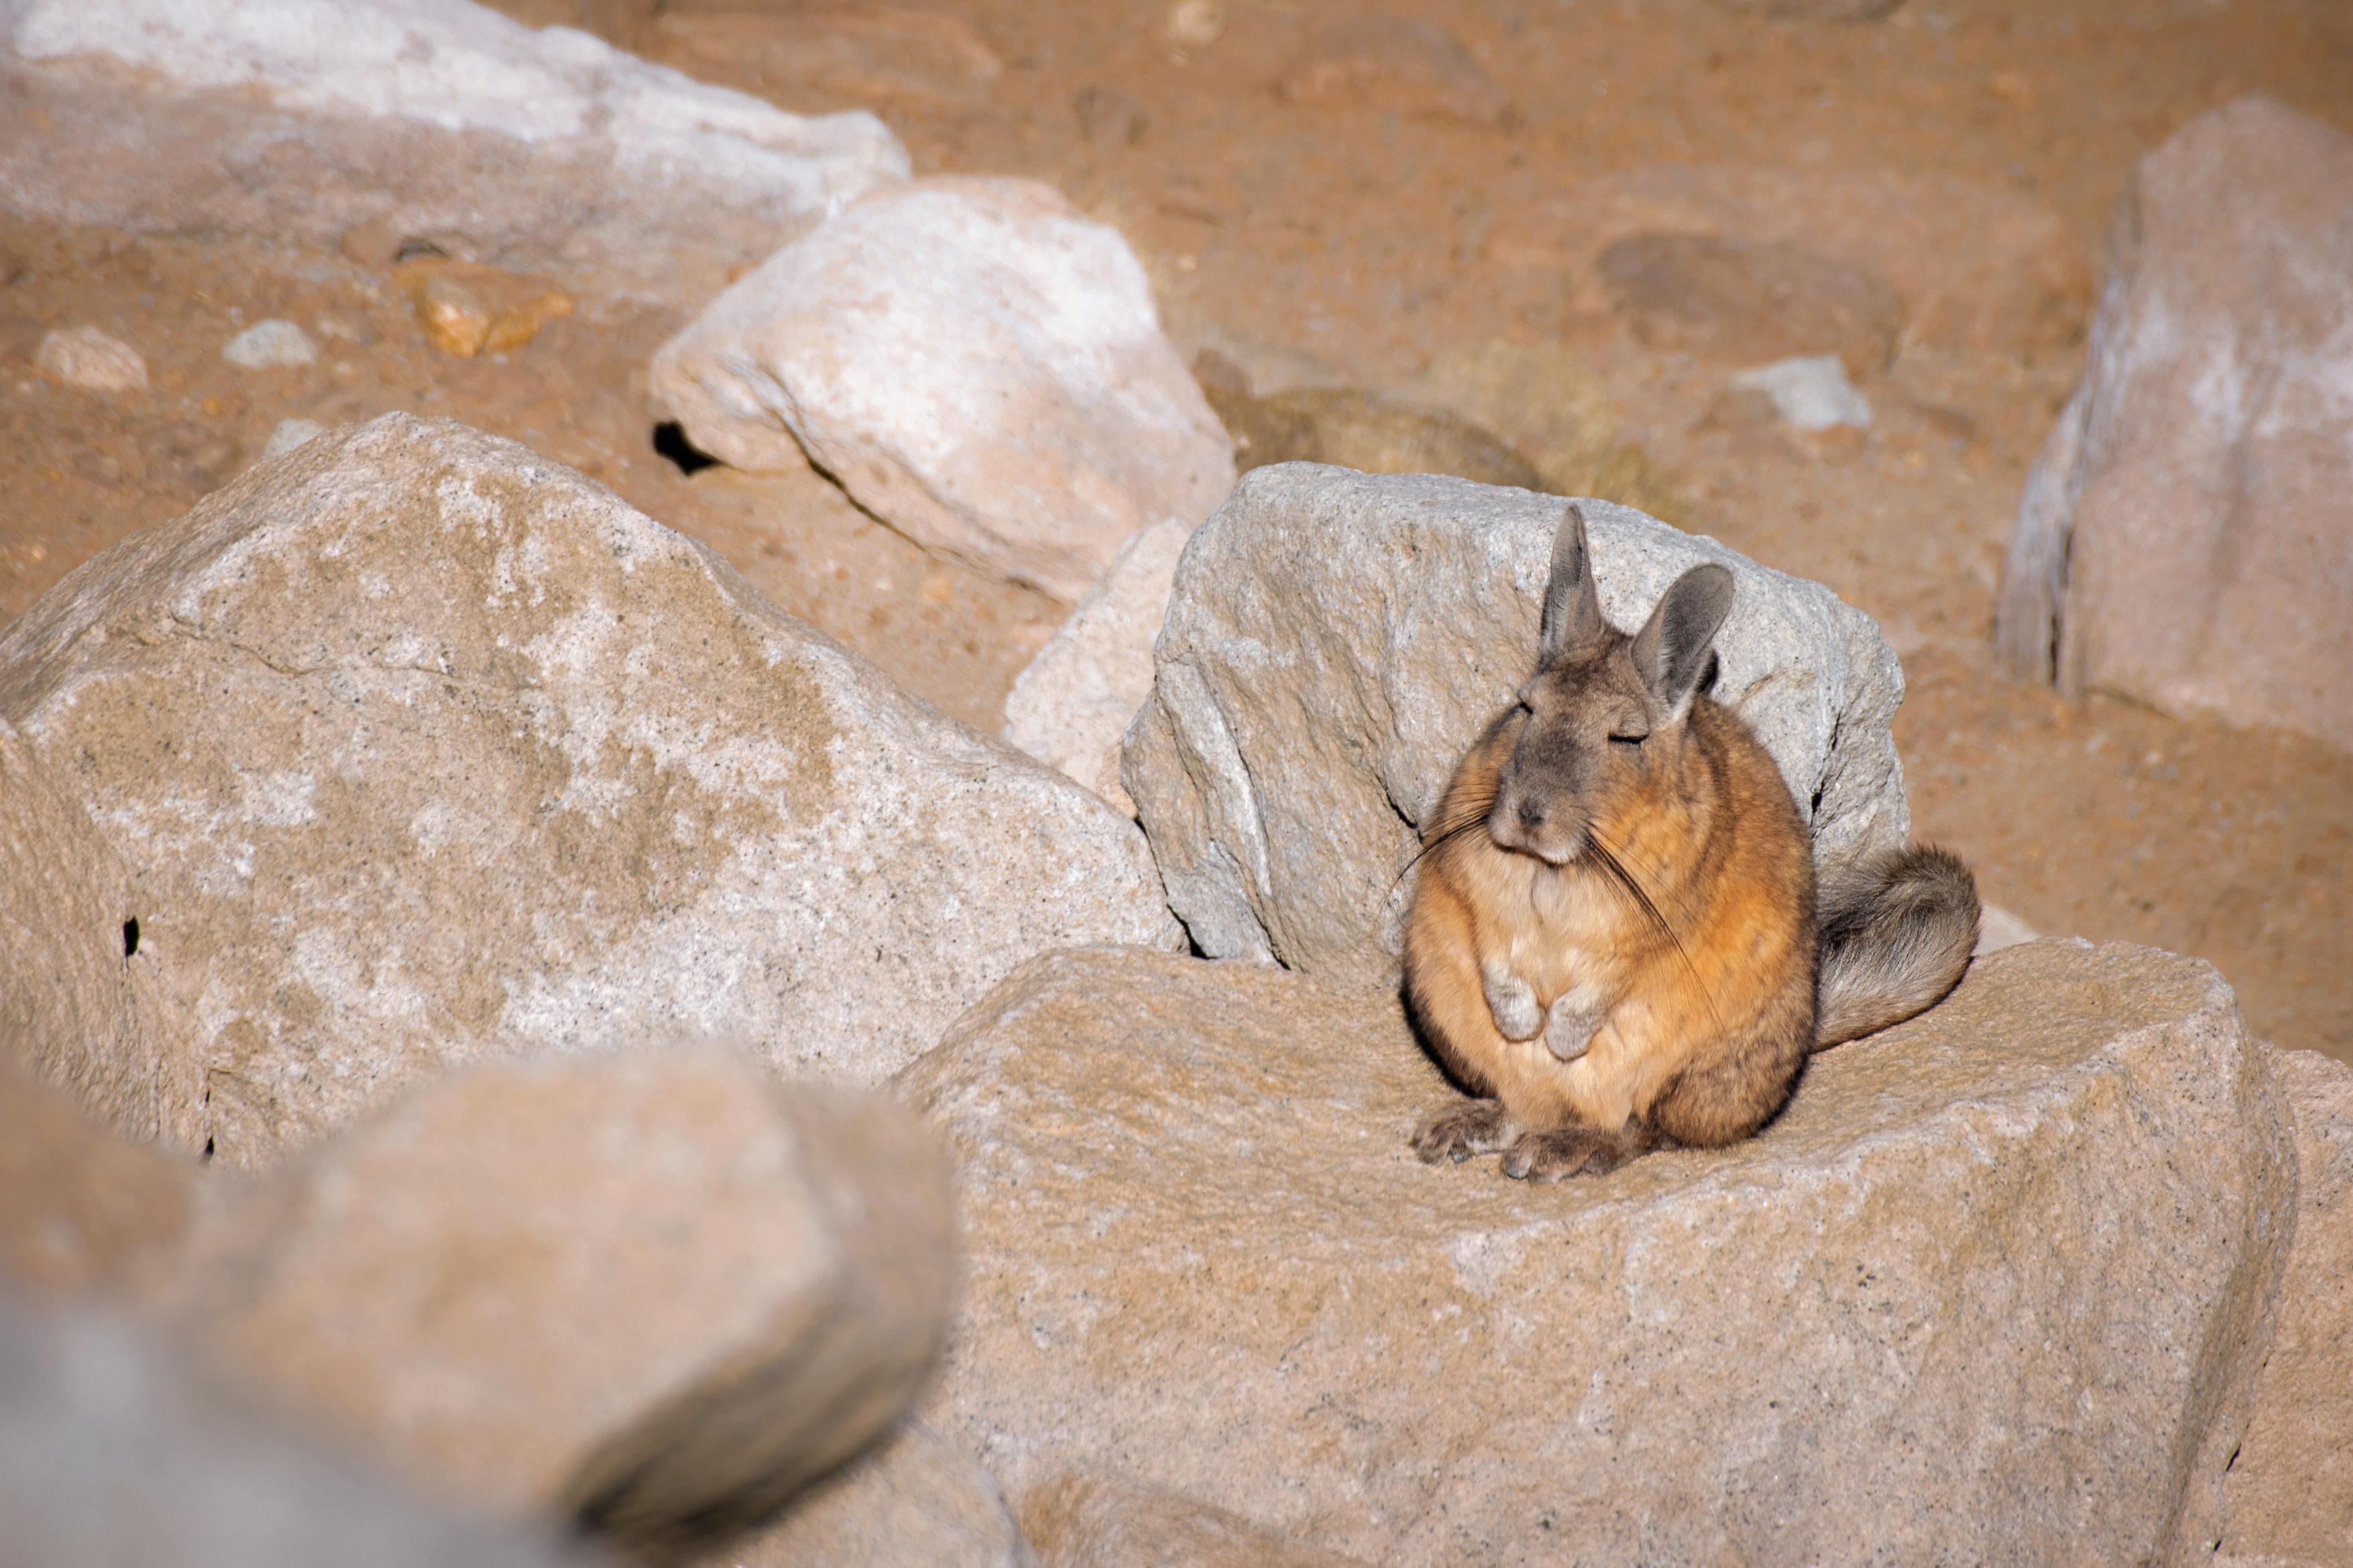

Visit from a viscacha

This image shows a viscacha — a rodent related to a chinchilla that is found in South America. Viscachas live in small groups in rocky mountain areas, and look a little like a rabbit but with a long, bushy tail.

Credit: S. Otarola/ESO